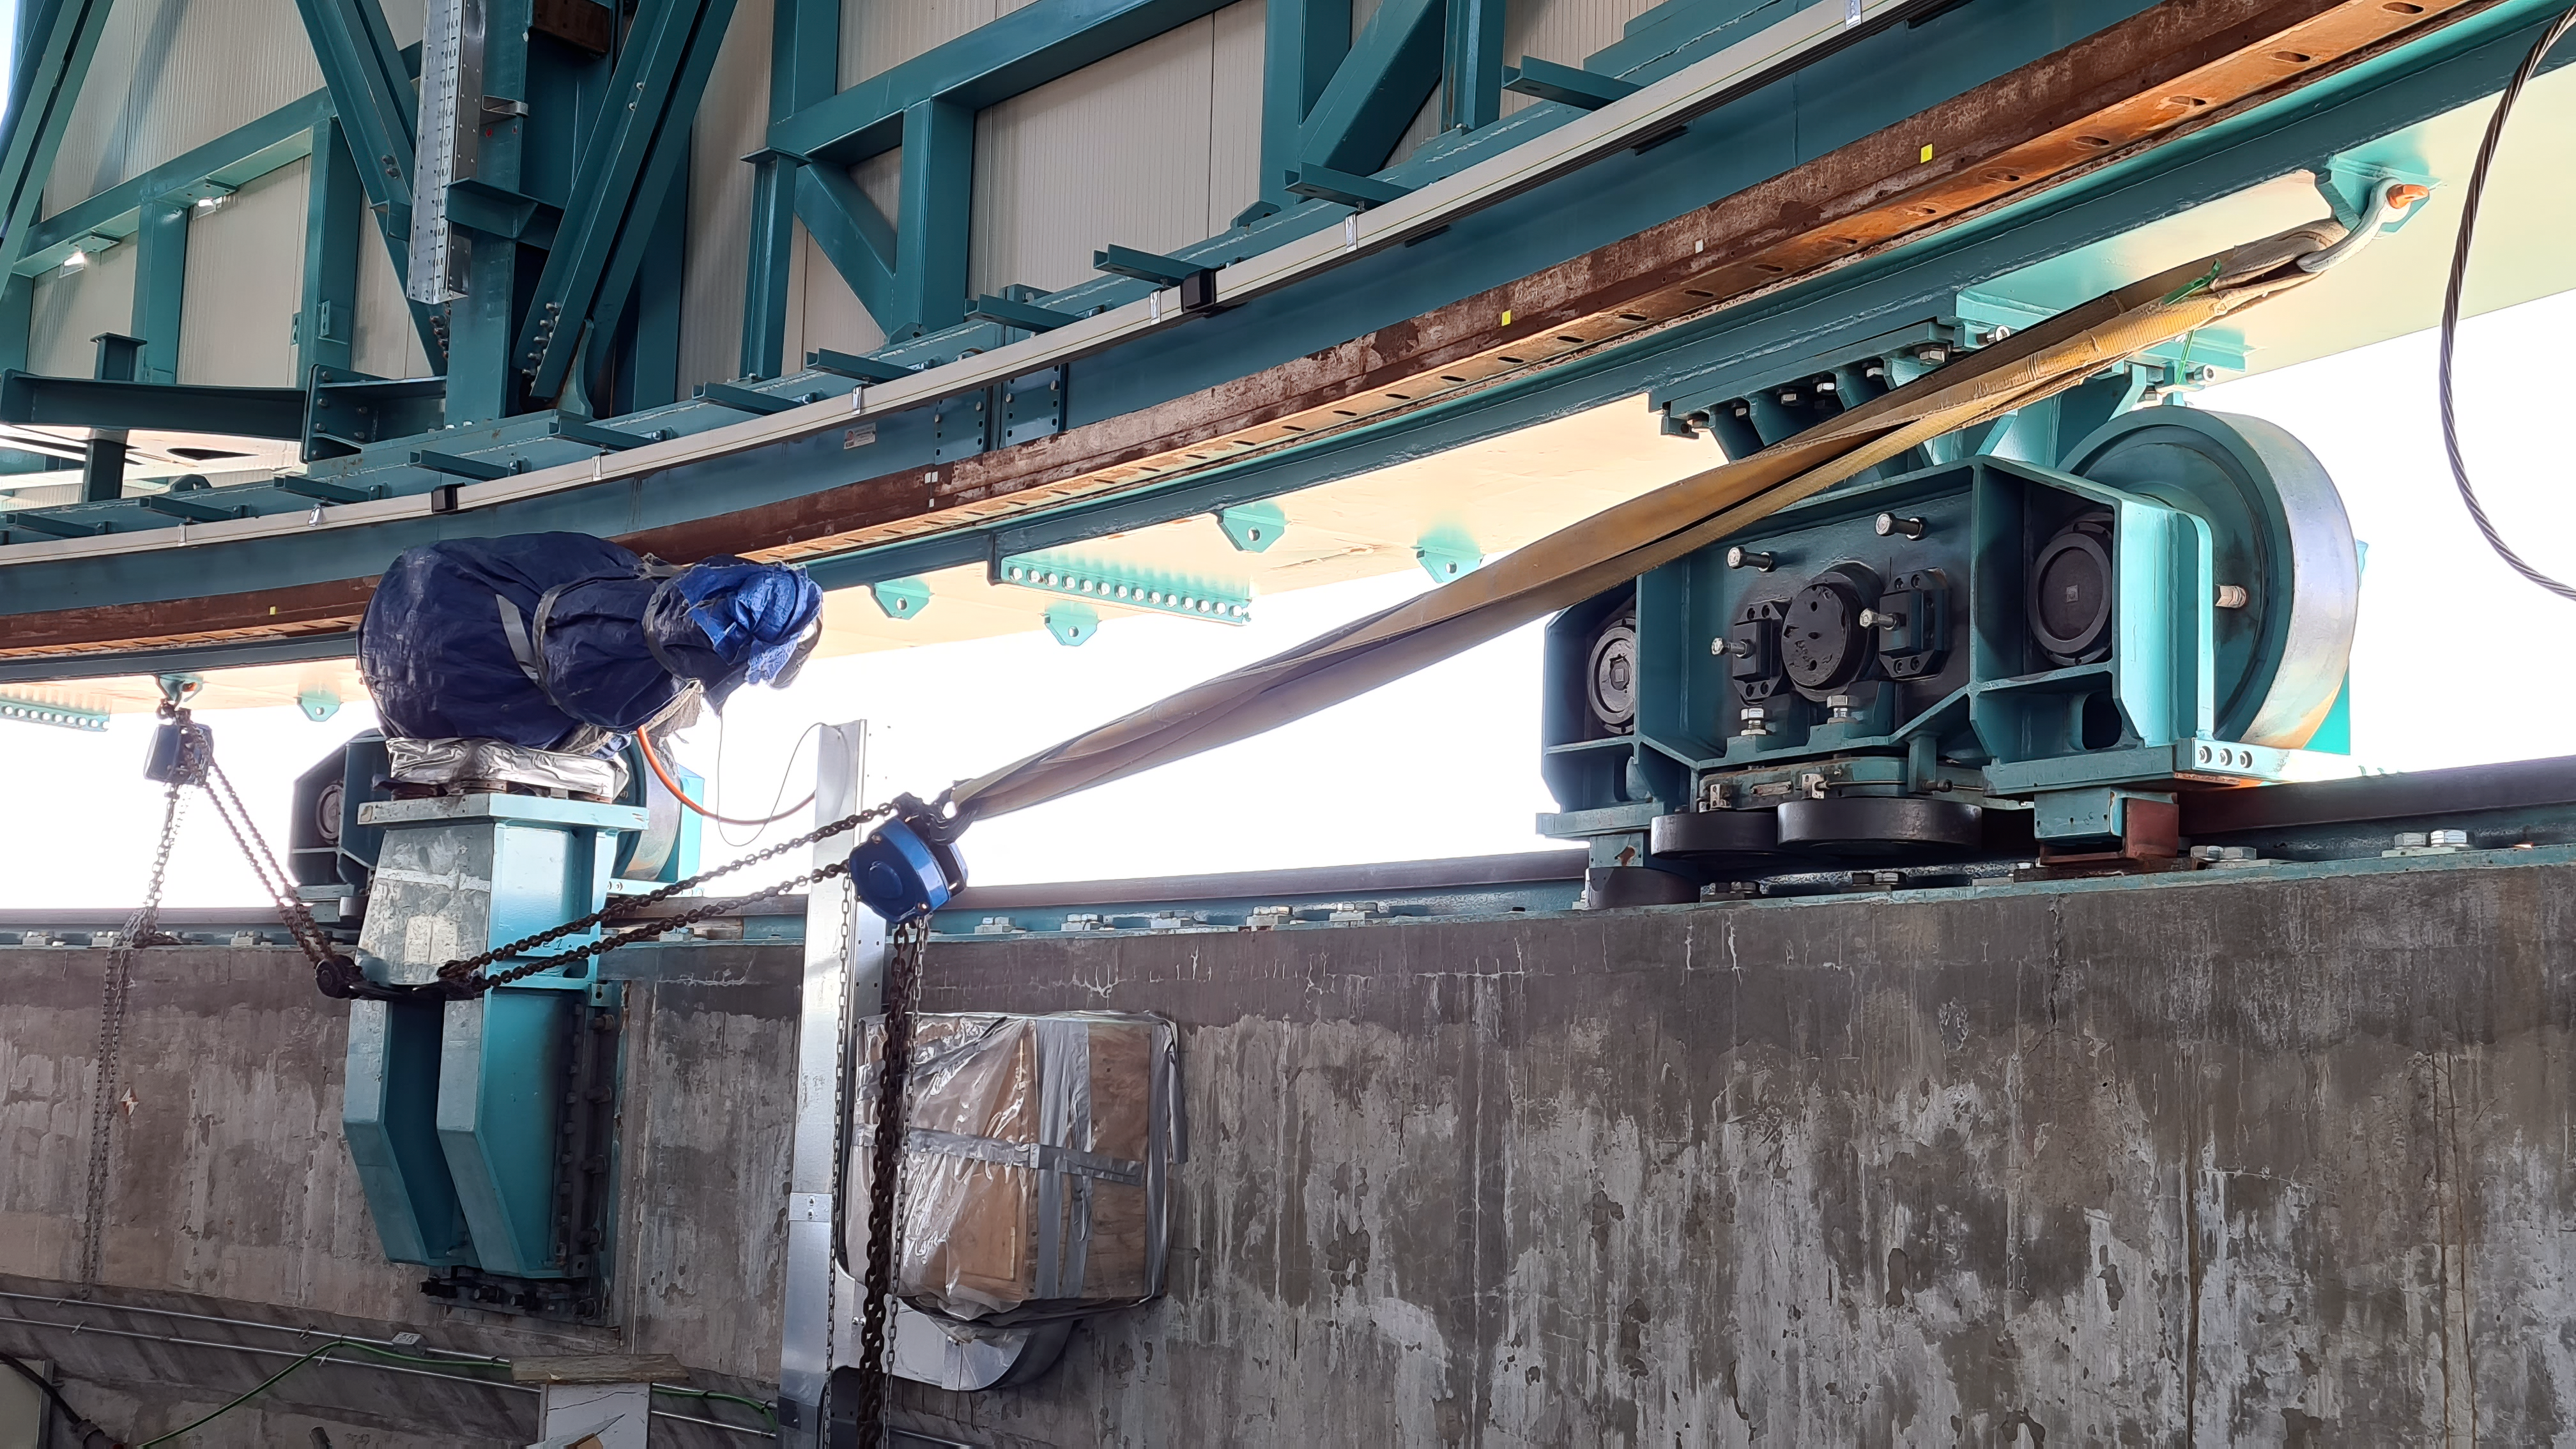

Inspection of the Rubin summit facility on Cerro Pachón 2 September 2020

An earthquake of magnitude 6.8 was recorded in Chile on 1 September 2020, affecting the regions of Antofagasta, Atacama, Coquimbo, Valparaiso, and Metropolitana. Shortly after the first quake, a second earthquake (magnitude 6.2) was recorded in approximately the same area. A team from Rubin Observatory was scheduled to do a regular inspection of the summit facility on Cerro Pachón the following day. They paid particular attention to infrastructure that might have been affected by the earthquakes, but found no significant damage.

Credit: Rubin Obs/NSF/AURA